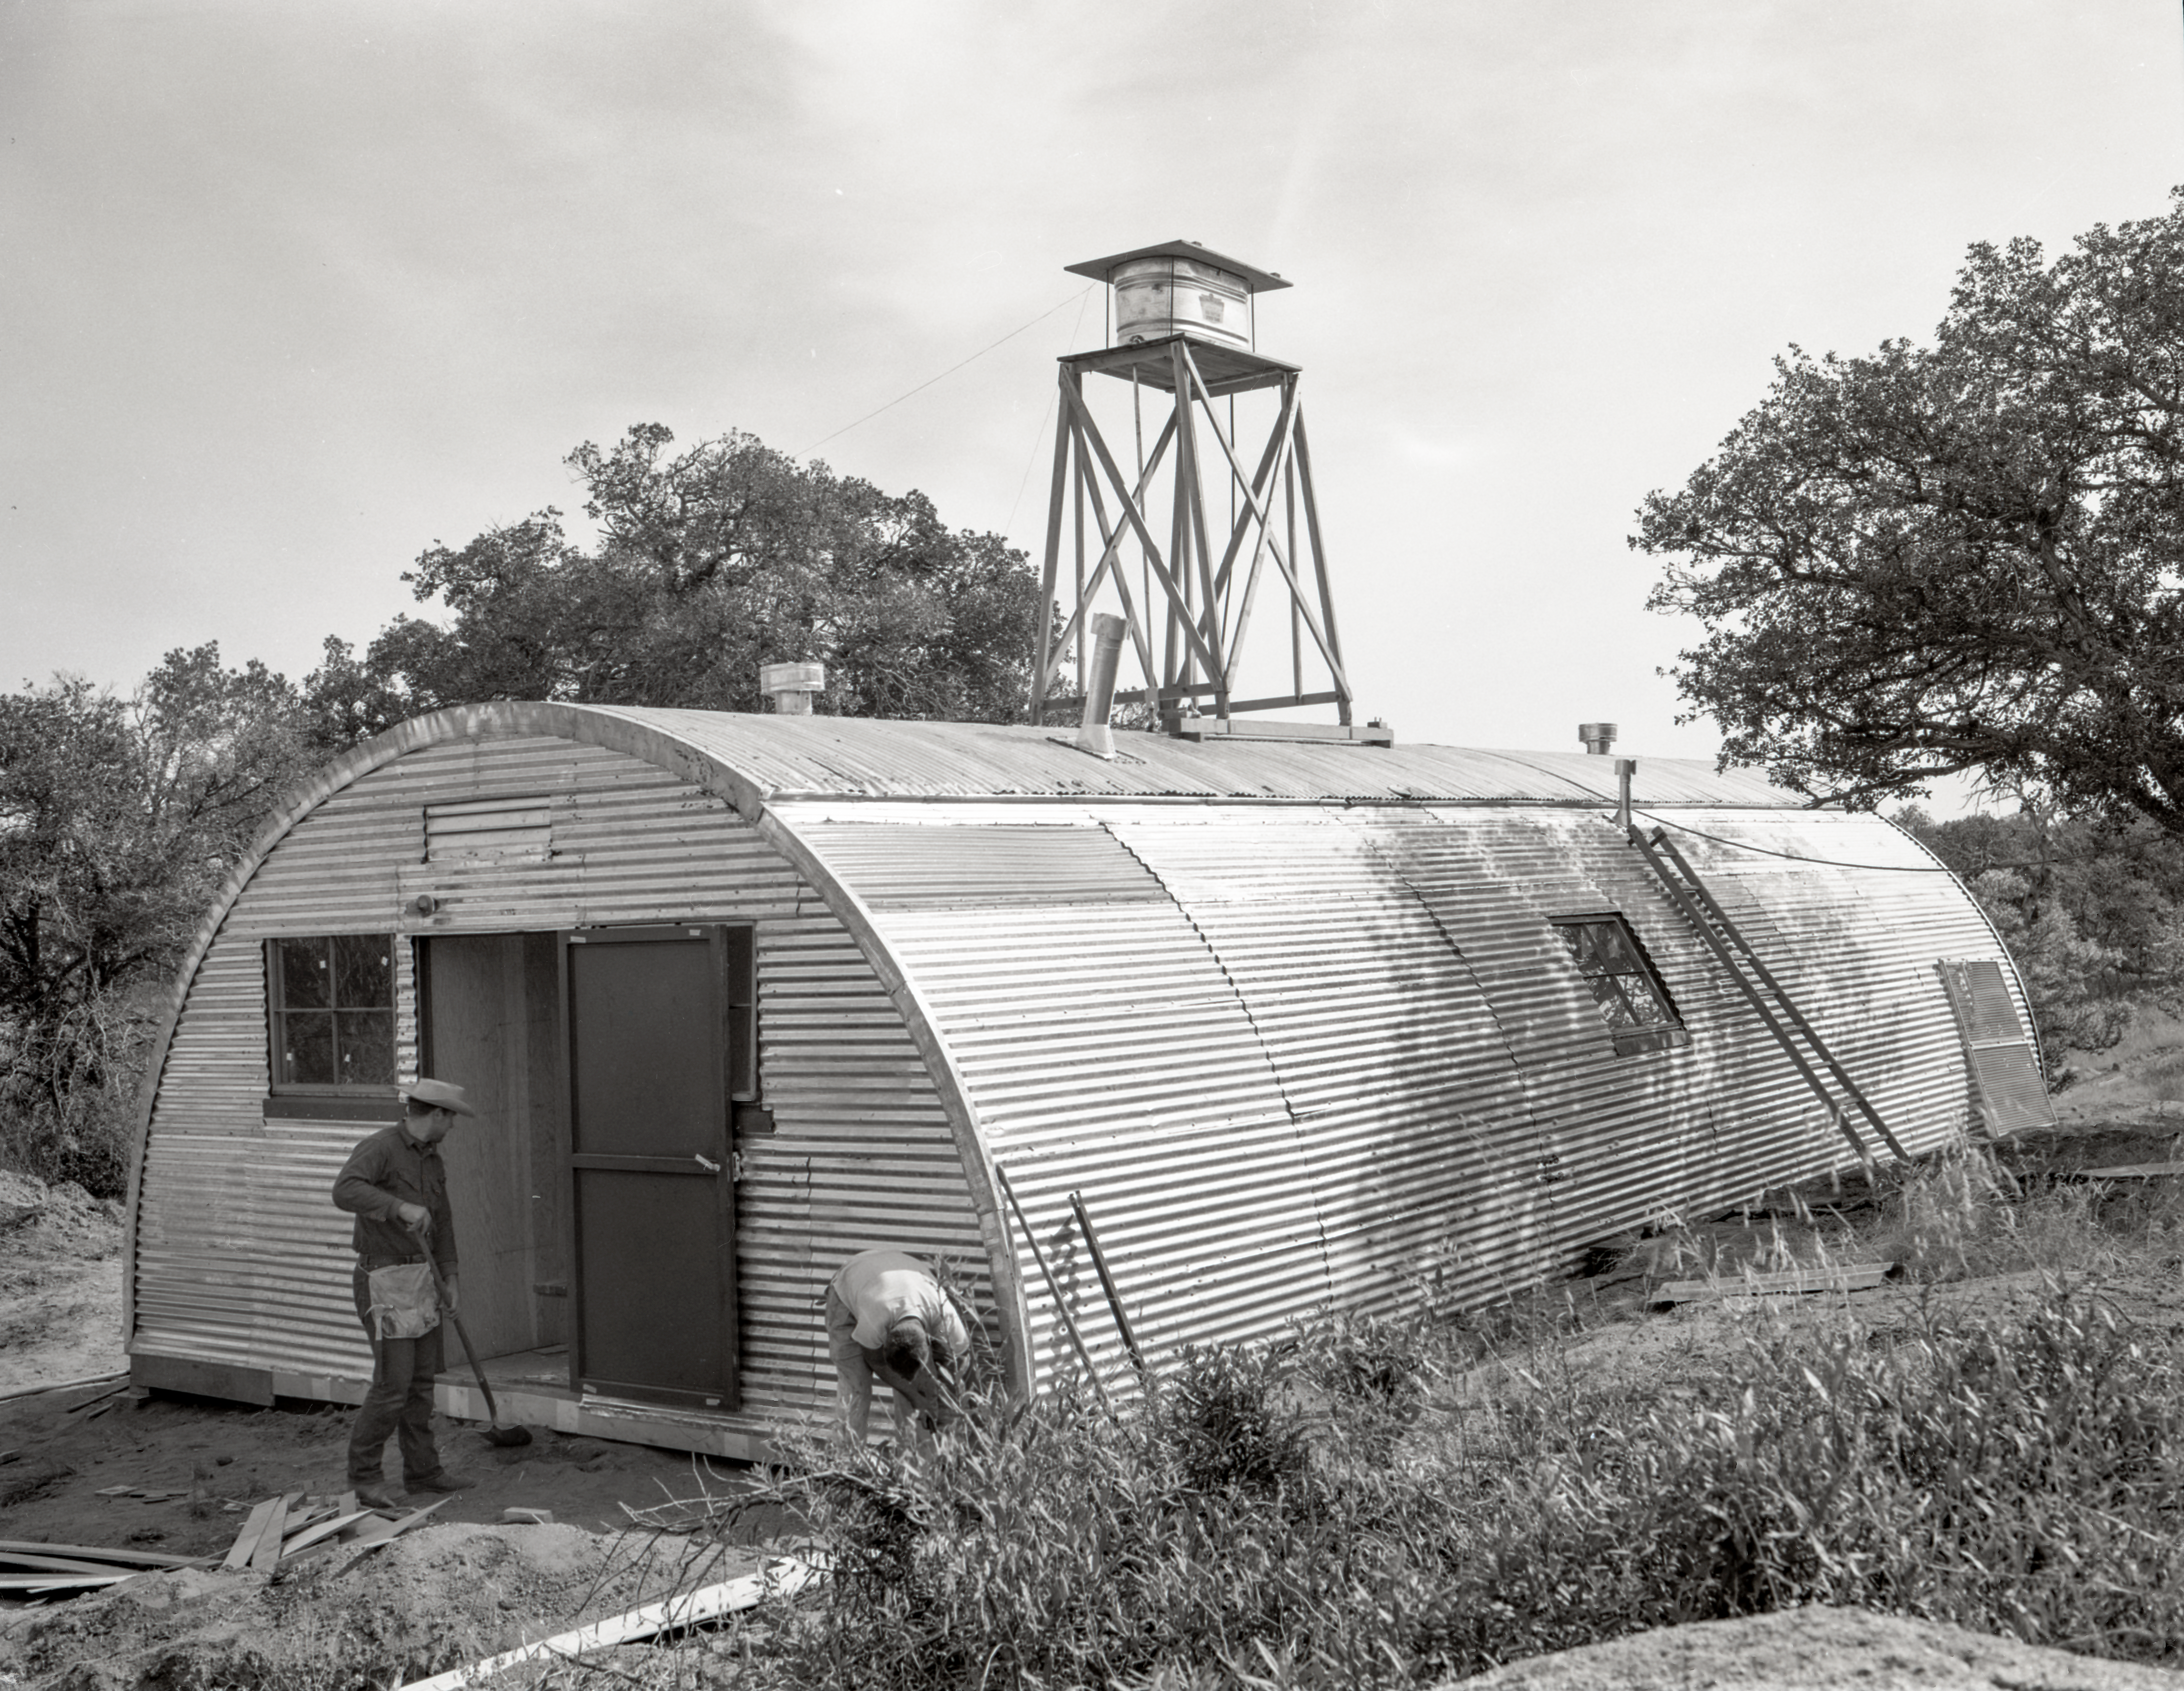

Quonset hut construction, Kitt Peak, 1958

This image is stored at NOIRLab Headquarters in Tucson, Arizona. For the original negative of this image, see KPNO Negatives envelope 371-373, 372. It was captured in 1958.

This image is shows the construction of a quonset hut on Kitt Peak.

This image is part of NSF NOIRLab’s historical archives.

Credit: KPNO/NOIRLab/NSF/AURA